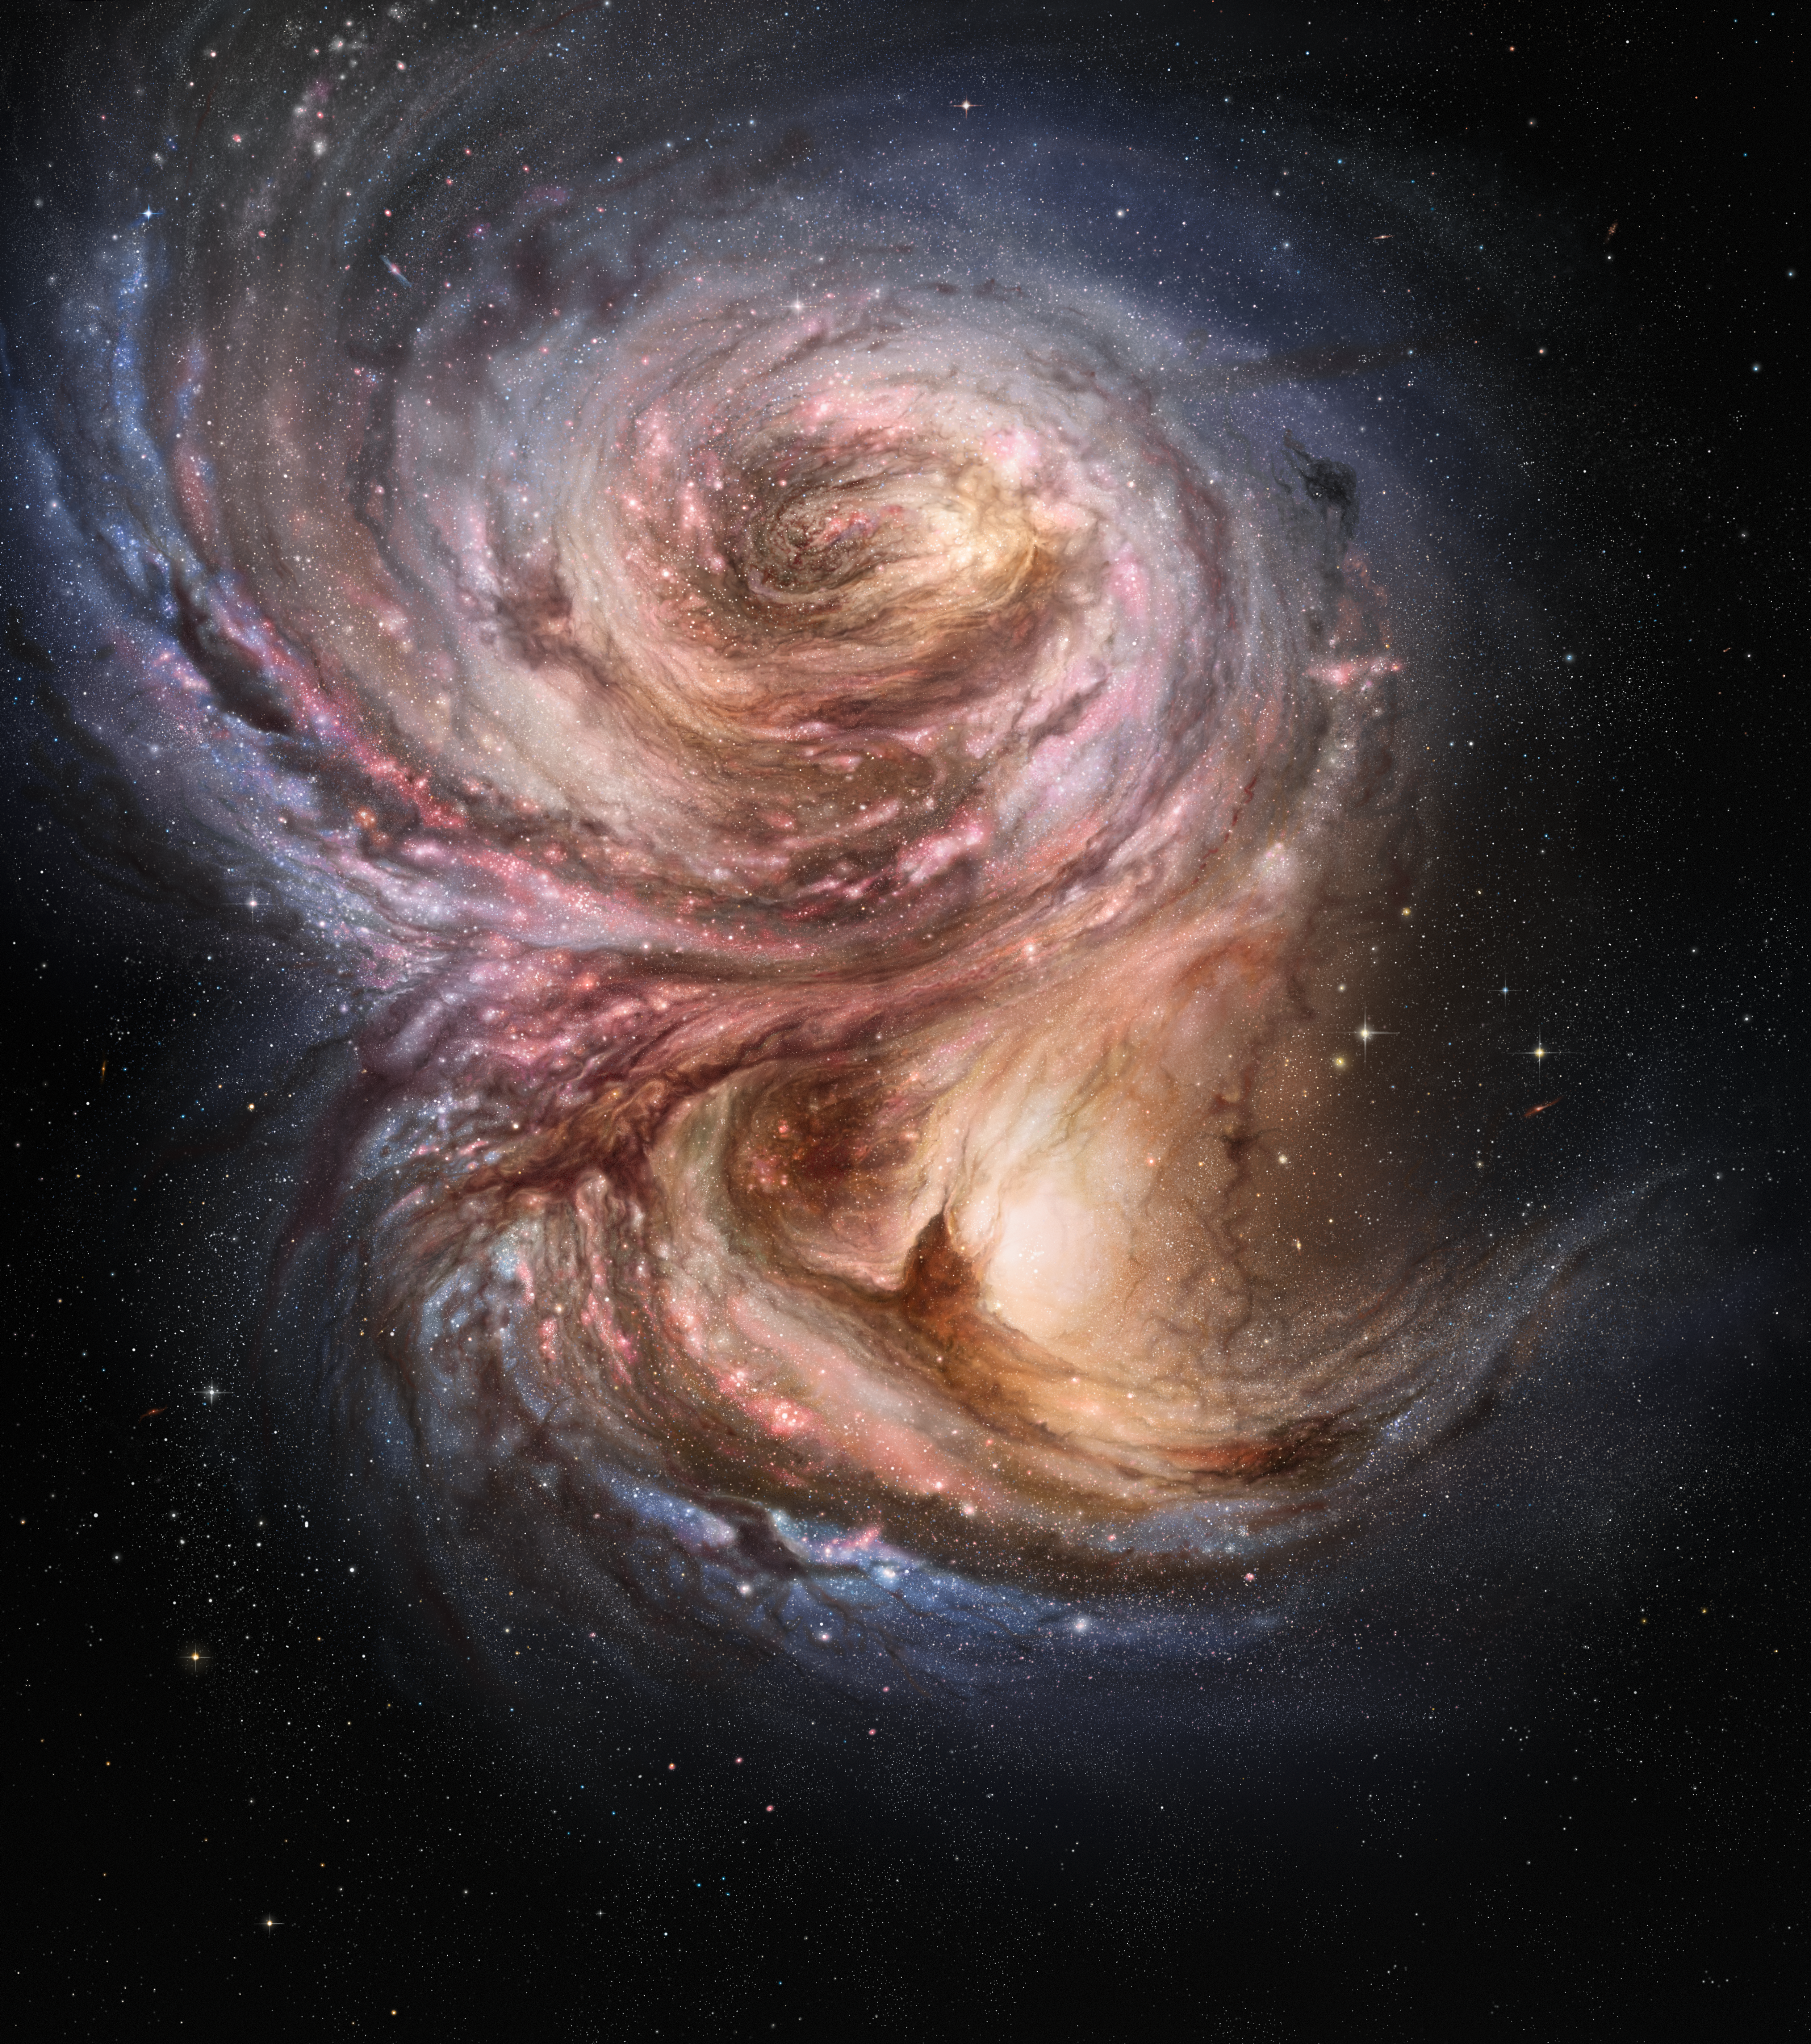

Star factories in the distant Universe (artist’s impression)

This artist’s impression of the distant galaxy SMM J2135-0102 shows large bright clouds a few hundred light-years in size, which are regions of active star formation. These “star factories” are similar in size to those in the Milky Way, but one hundred times more luminous, suggesting that star formation in the early life of these galaxies is a much more vigorous process than typically found in local galaxies.

Credit: ESO/M. Kornmesser